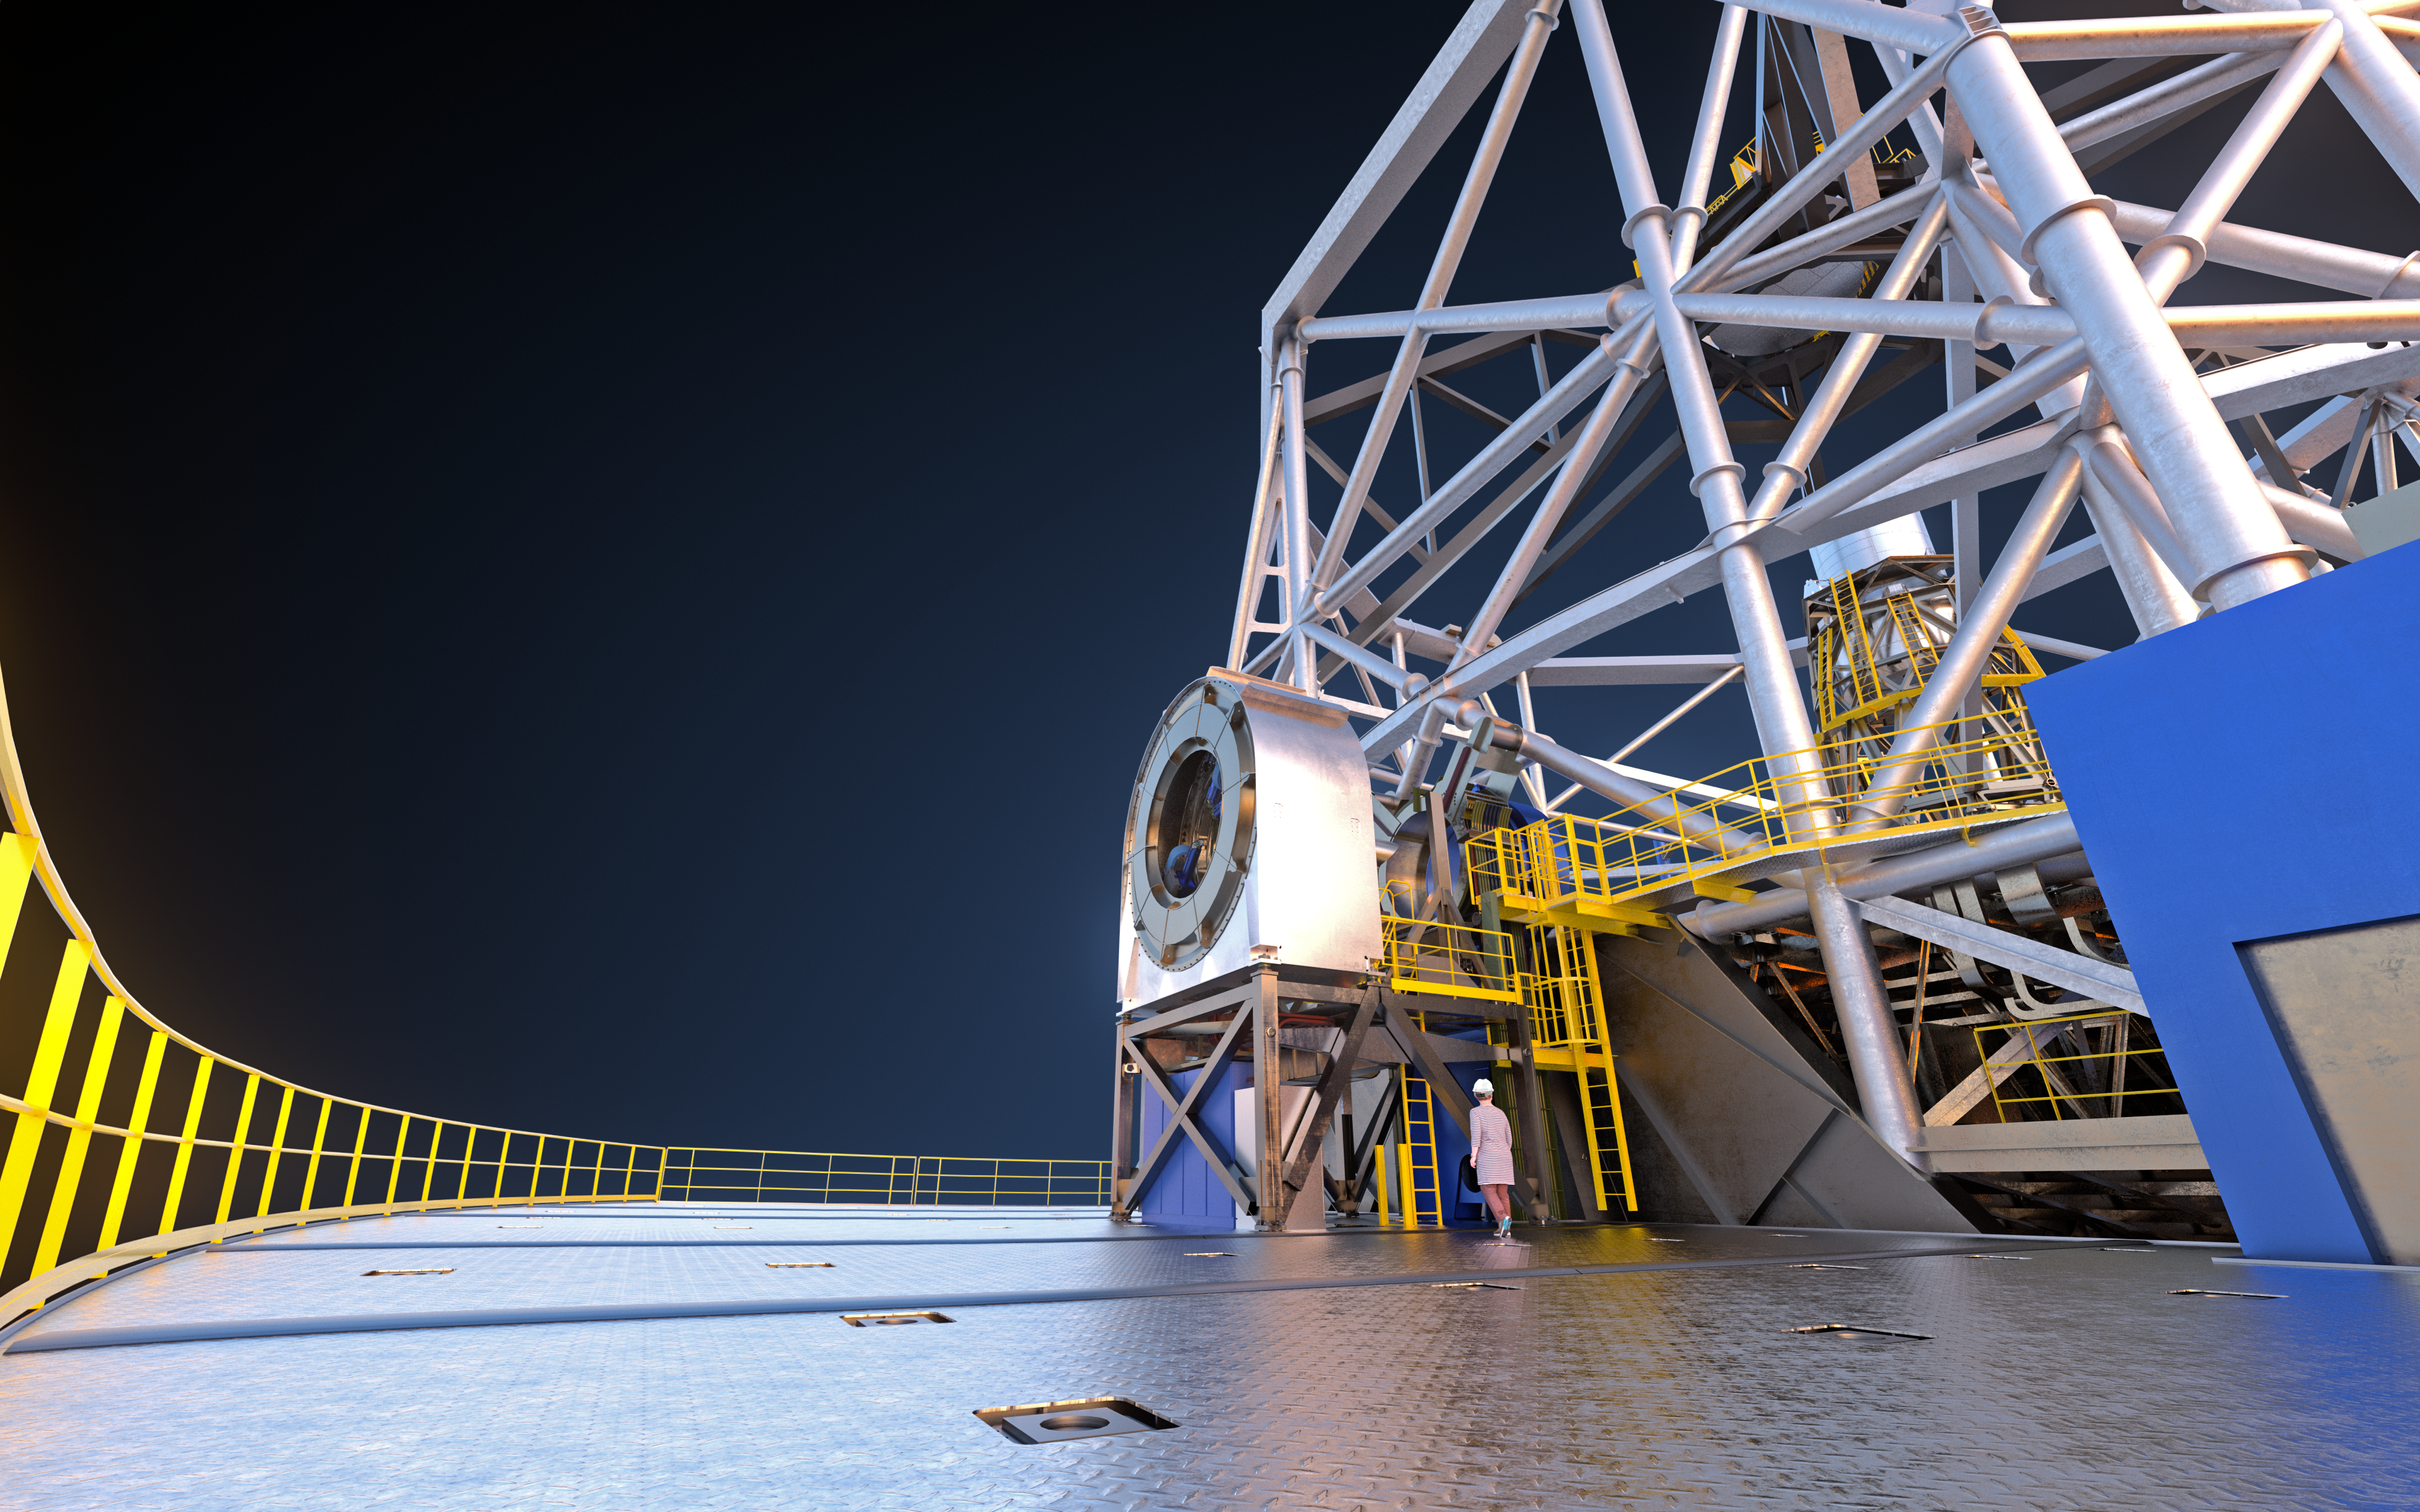

Rendering of the PFS-A on its supporting platform

This artistic rendering shows the first ELT prefocal station (PFS-A) on top of its supporting platform in this image. Using guide star measurements the ELT prefocal stations will continuously check the alignment of every mirror on the ELT and will maintain the optimal shape of the giant M1 mirror by correcting the position of the 798 individual segments with nanometer precision. Apart from correcting the alignment from the telescope’s position changes and constant atmospheric changes the station’s flat mirror will also direct the light from the telescope to the many scientific instruments and devices that will lie on either side of the ELT’s main structure.

Credit: ESO/L. Calçada, IDOM